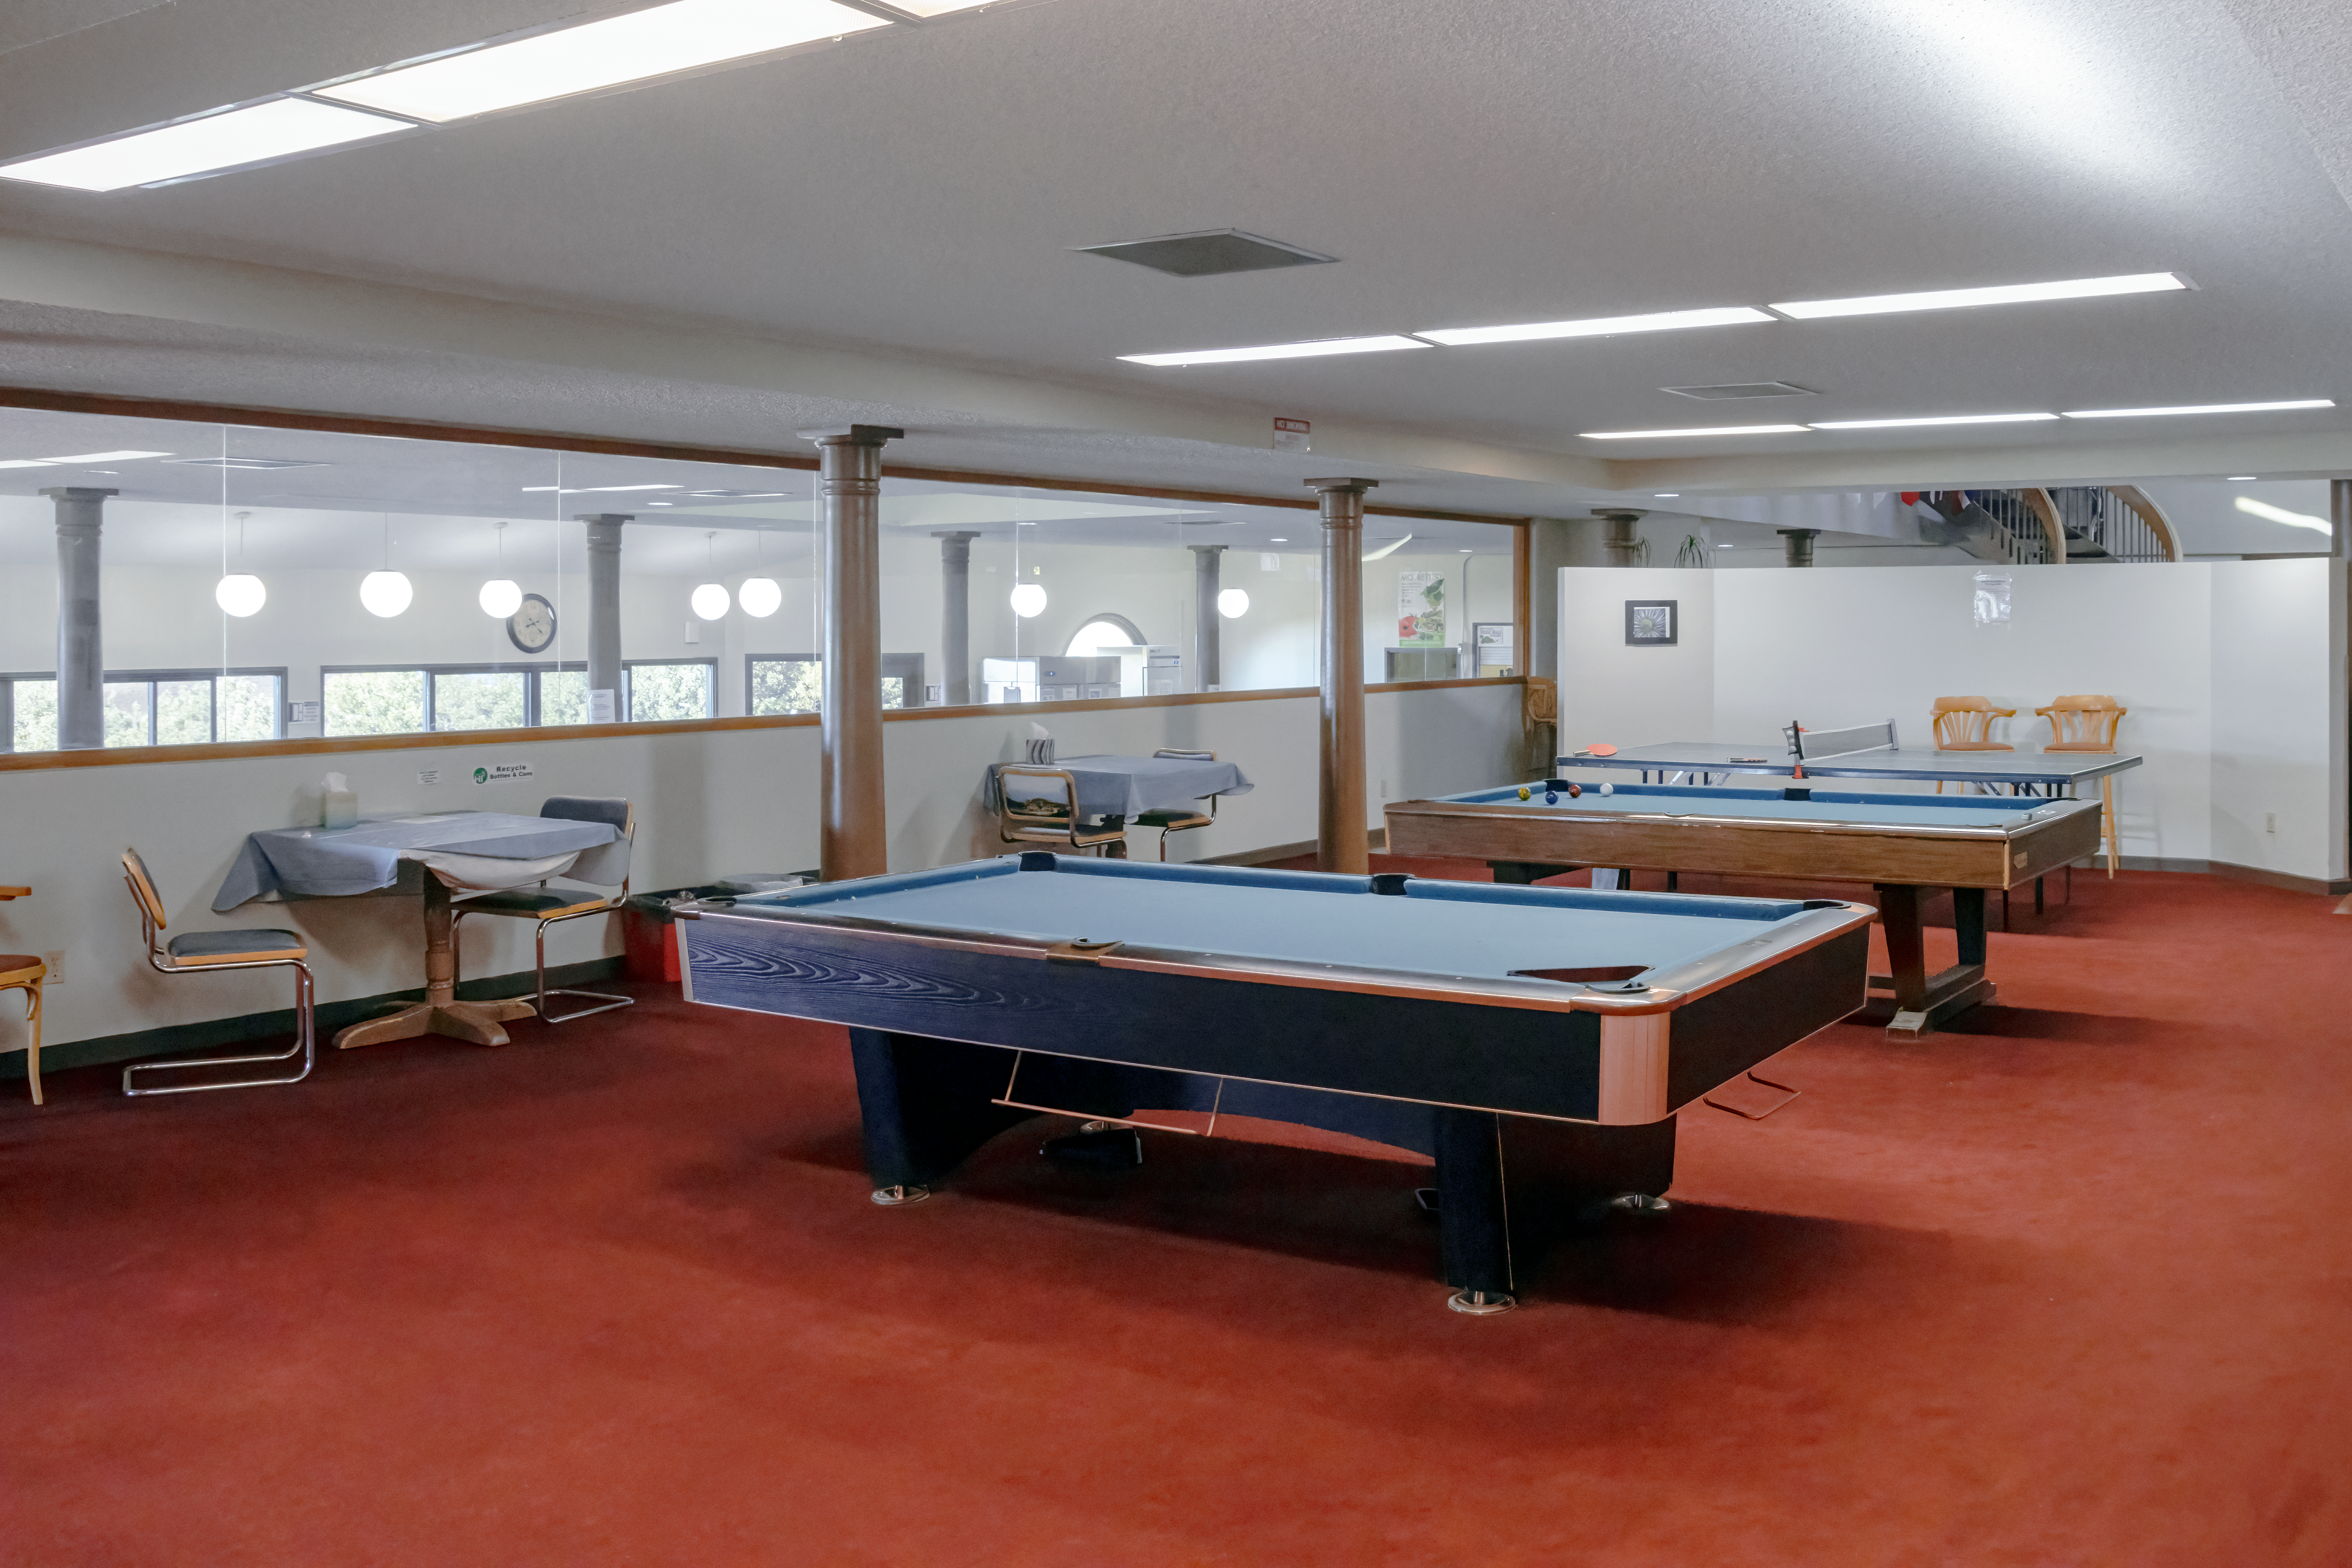

Hale Pohaku Commons

The commons inside of Hale Pohaku, located midway to the summit of Maunakea, Hawaiʻi. Hawaiian for “Stone House”, Hale Pohaku provides living facilities for up to 72 people working at the telescopes near the summit.

Credit: NOIRLab/NSF/AURA/T. Matsopoulos